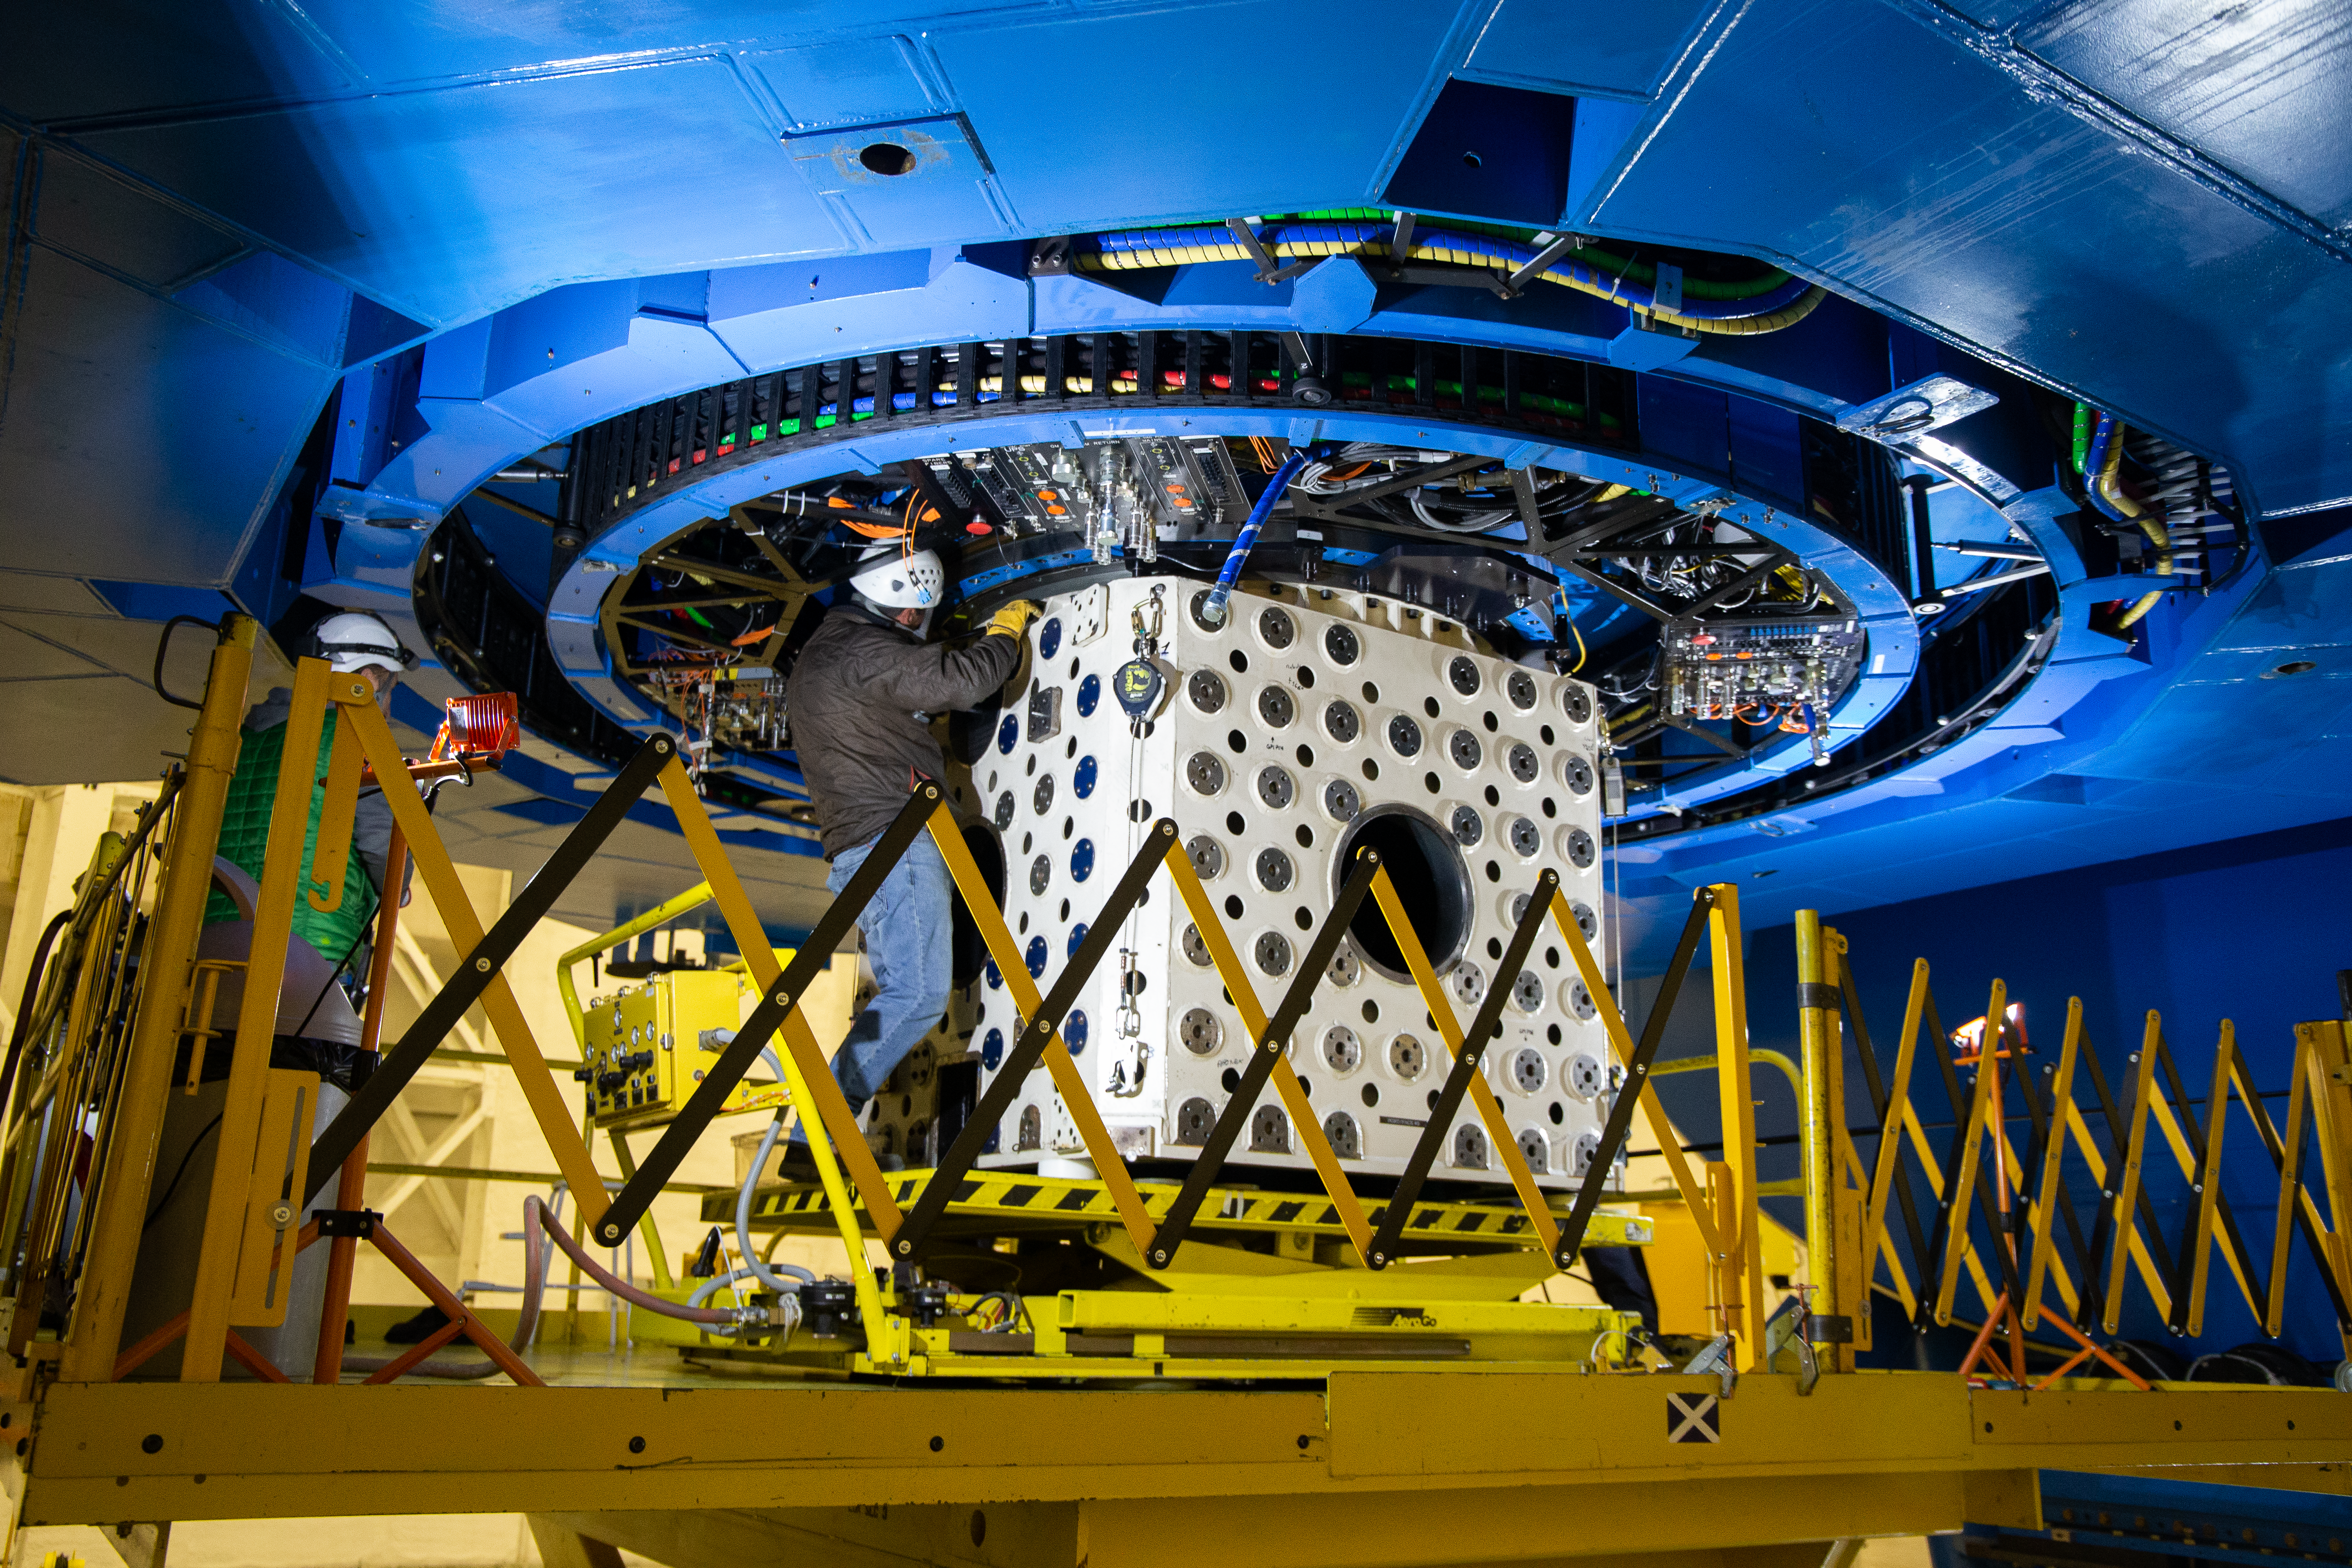

GS shutdown - ISS

NOIRLab staff work on the Instrument Support Structure at Gemini South during the 2019 engineering shutdown.

Credit: International Gemini Observatory/NOIRLab/NSF/AURA/M. Paredes